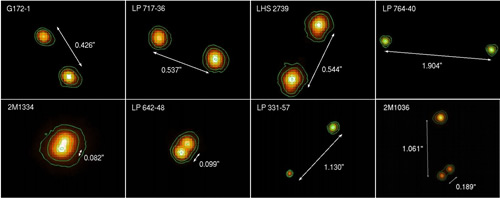

Ks-band images of binaries and triple system

Ks-band images of the binaries and the triple system discovered with the Gemini North adaptive optics system ALTAIR and NIRI.

Credit: International Gemini Observatory/NOIRLab/NSF/AURA